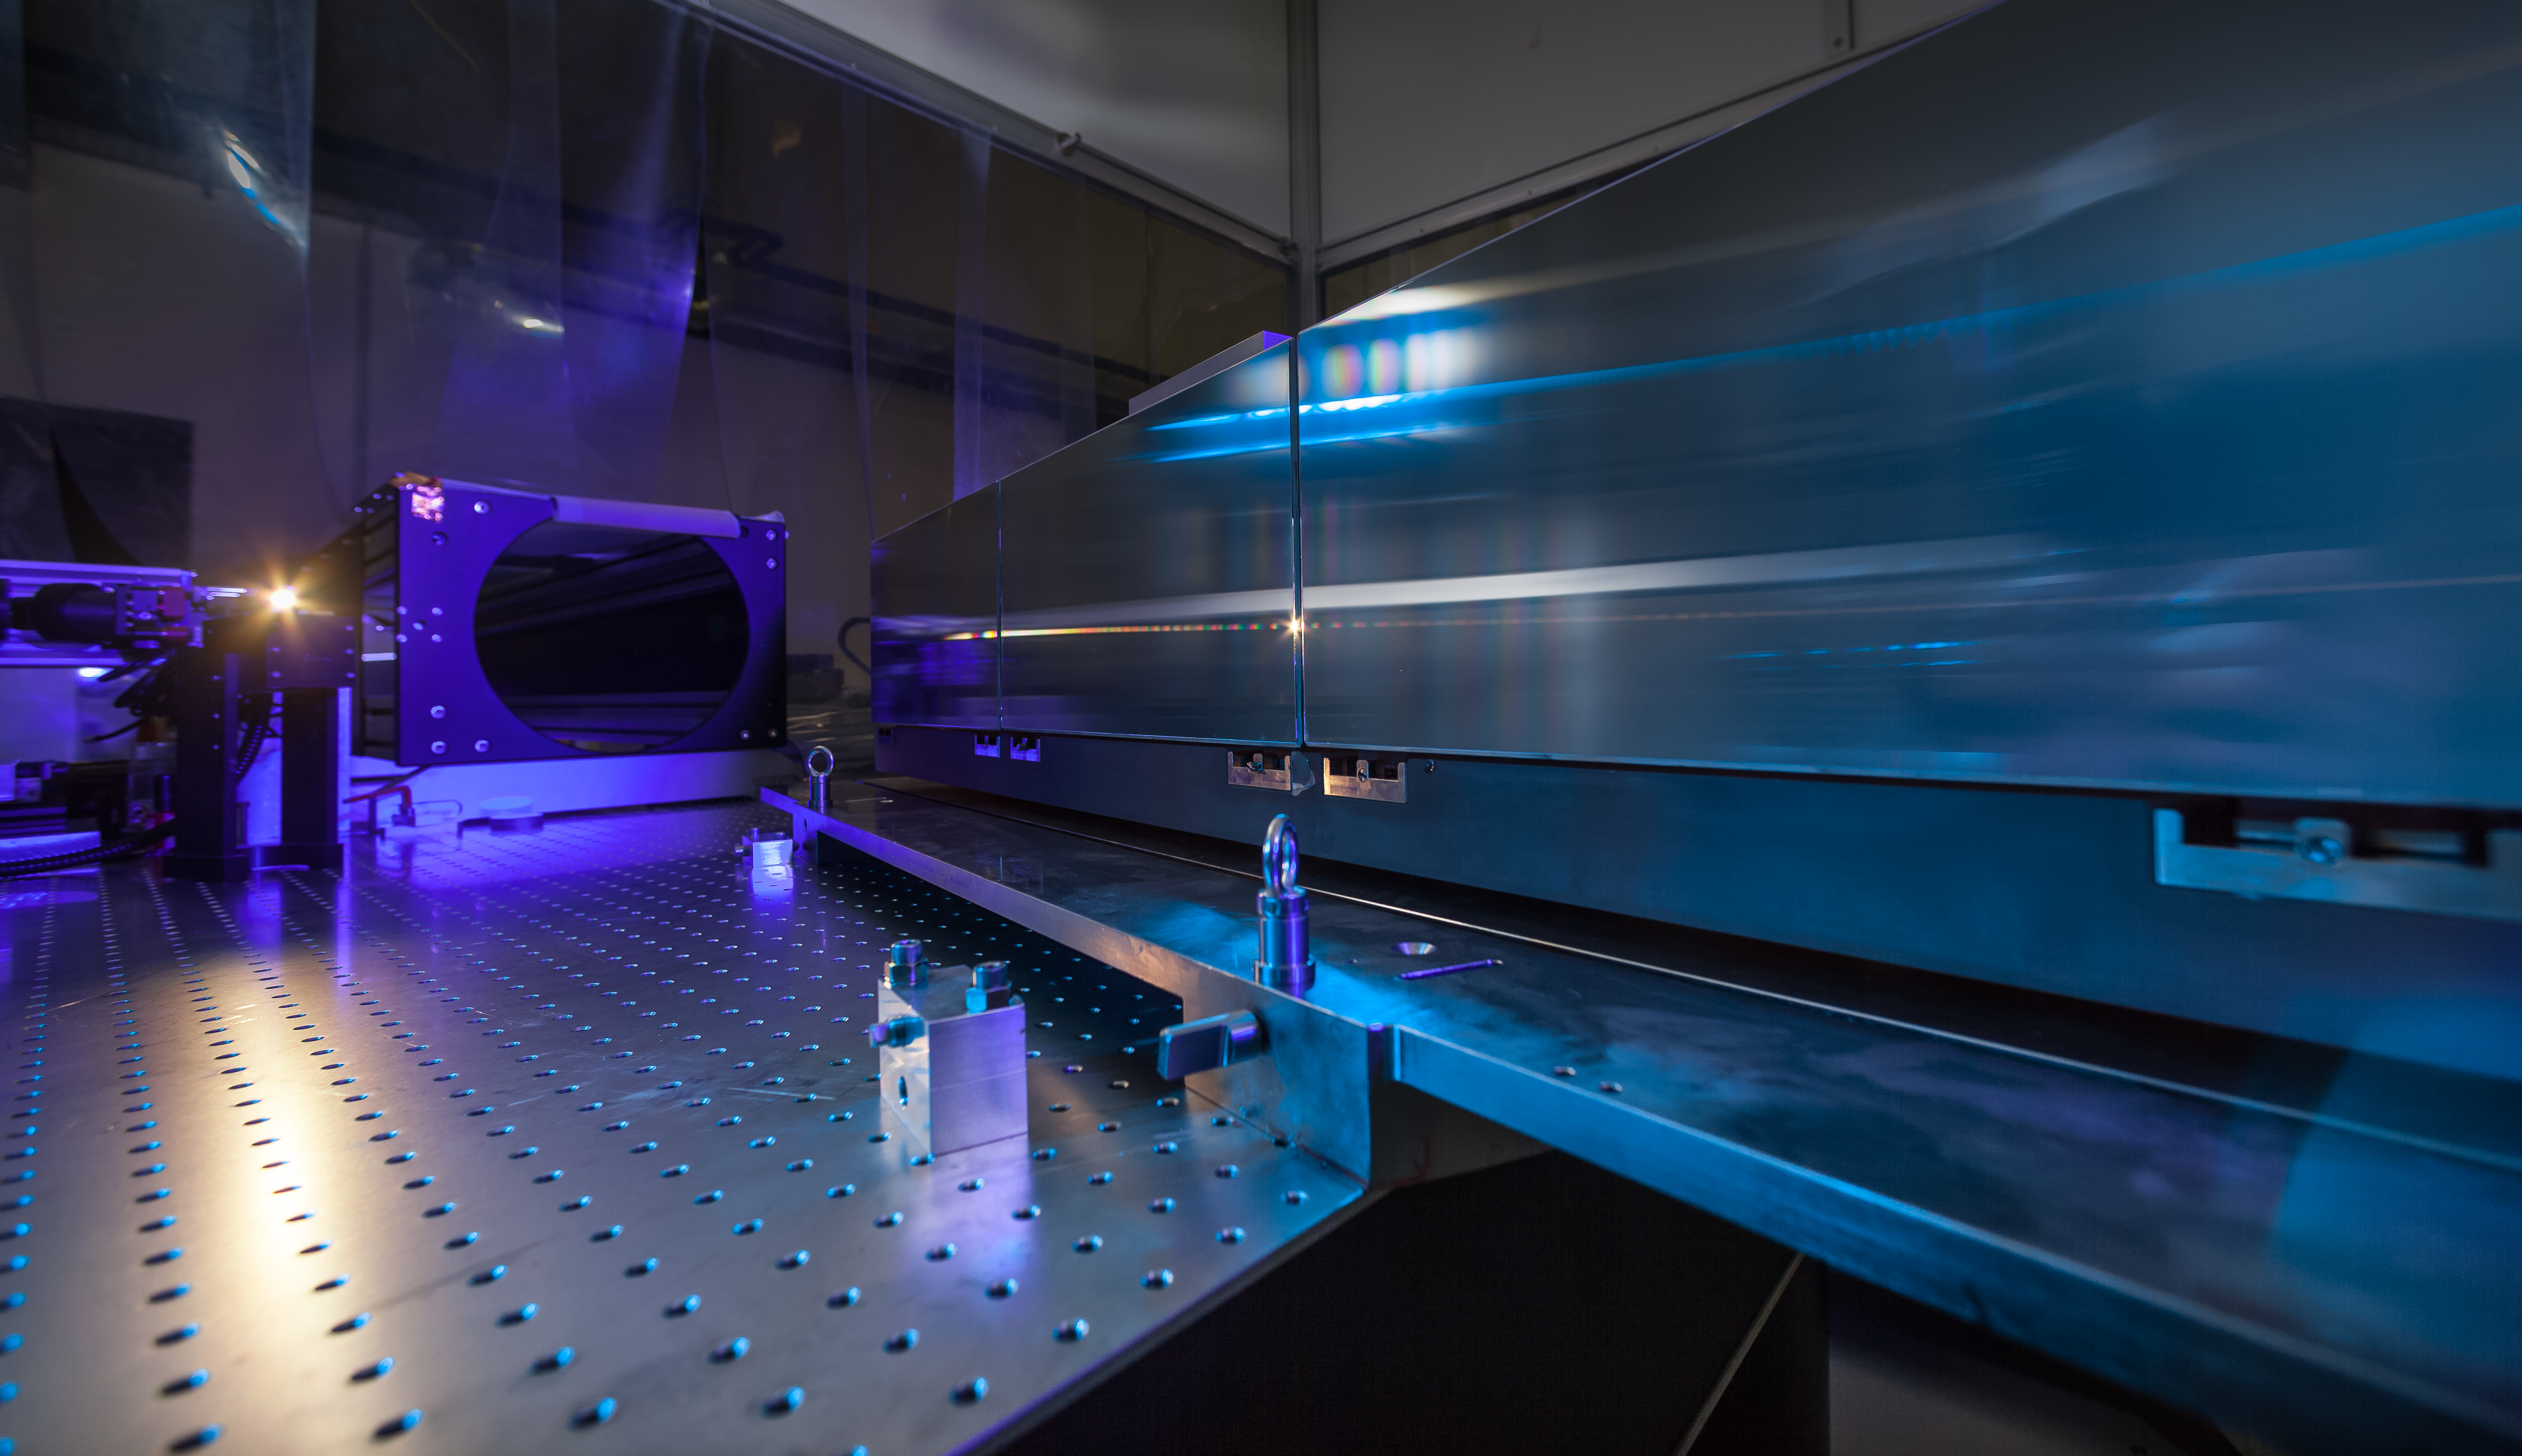

ESPRESSO in the ESO cleanroom

The huge diffraction grating at the heart of the ultra-precise ESPRESSO spectrograph — the next generation in exoplanet detection technology — is pictured in the cleanroom at ESO Headquarters in Garching bei München, Germany.

Credit: ESO/M. Zamani